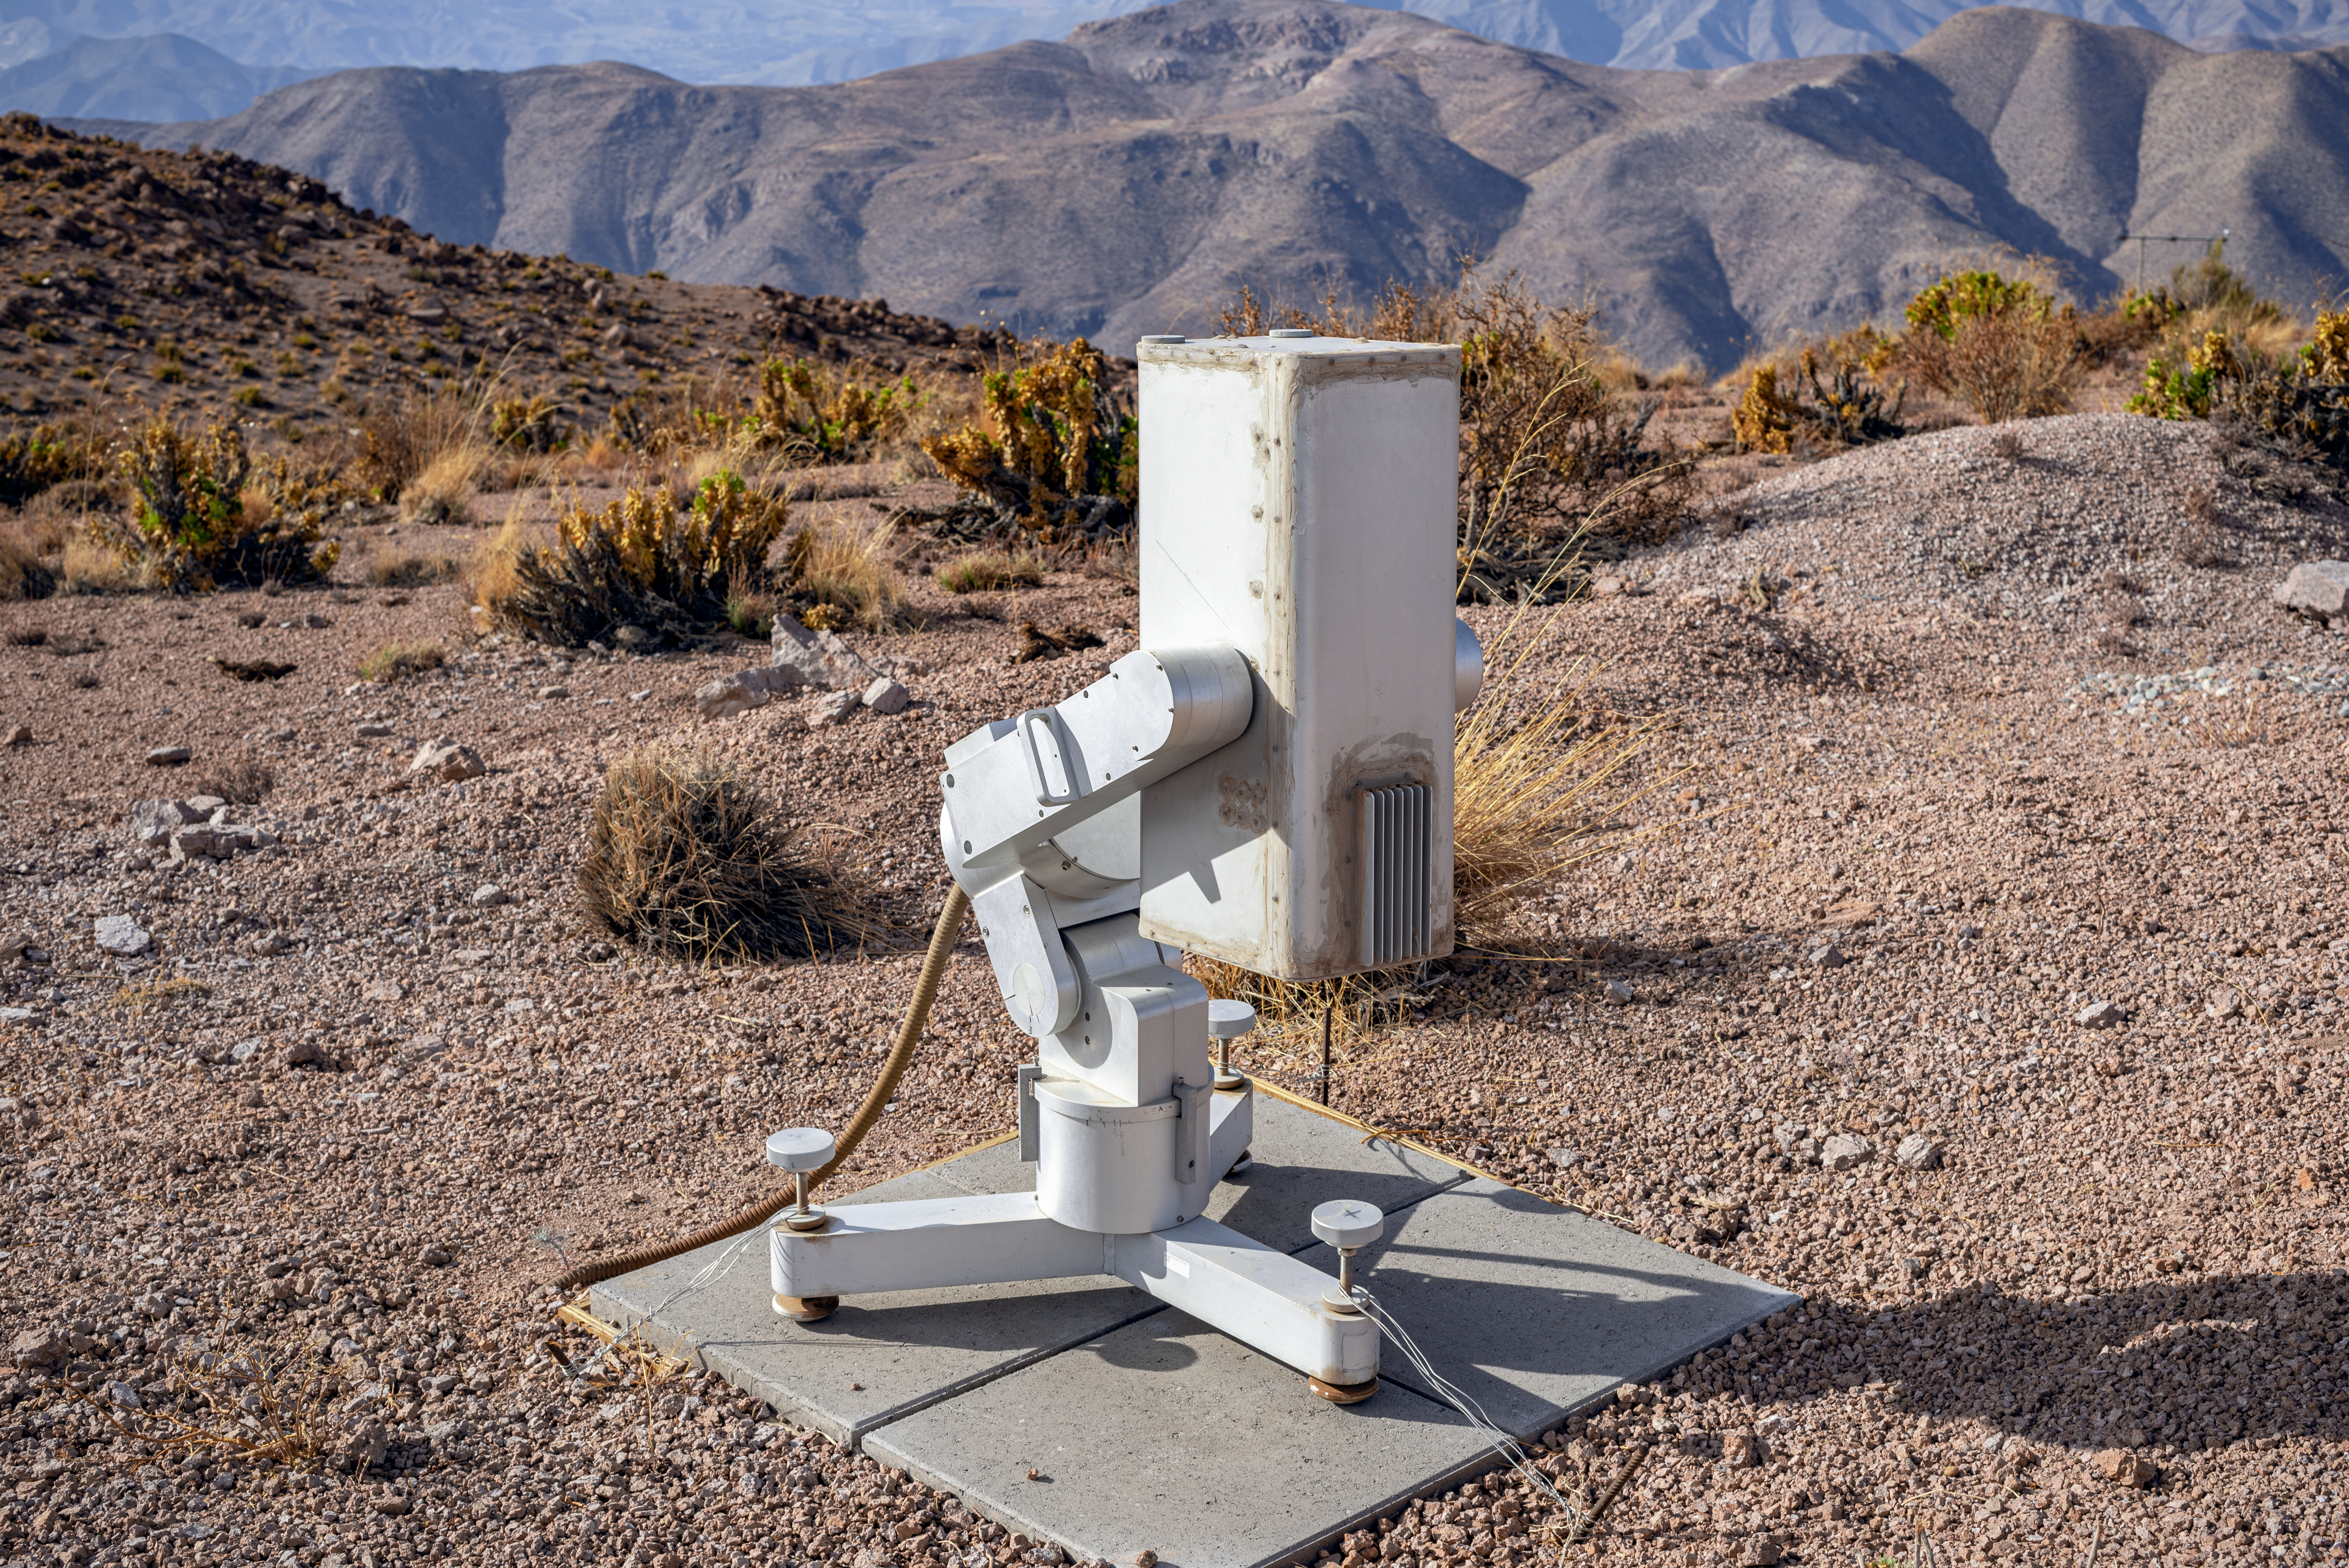

MicroObservatory Donald

MicroObservatory Donald

Credit: CTIO/NOIRLab/NSF/AURA/D. Munizaga